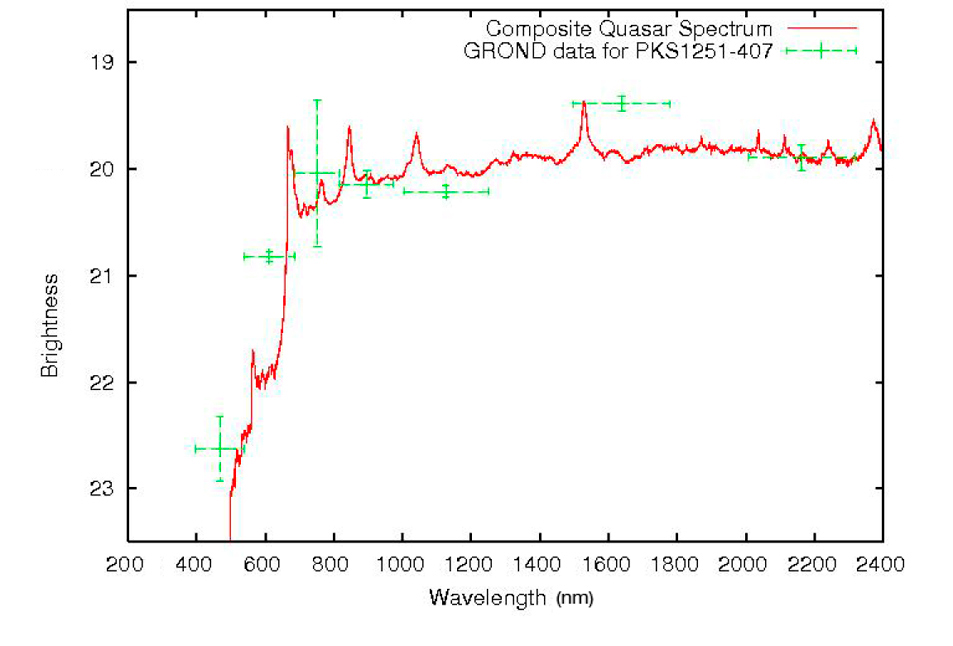

The spectrum of the quasar PKS 1251-407

The spectrum of the quasar PKS 1251-407 (in red) is compared to the observations done by GROND in the seven different passbands (in green). The close agreement between the GROND data and the spectrum shows the strength of the photometric redshift technique. The large decrease in the flux in the blue part of the spectrum (around 500 nm) is the so-called Lyman drop-out and is what allows to determine the distance of the object. In this case, the Lyman-alpha line of atomic hydrogen (rest wavelength 121.6 nm) is observed at around 660 nm, i.e. in the red spectral region, indicating a redshift of 4.46, or a distance of 12.3 billion of light-years. Light from this object started its long journey towards us less than 1.4 billion years after the Big Bang.

Credit: ESO